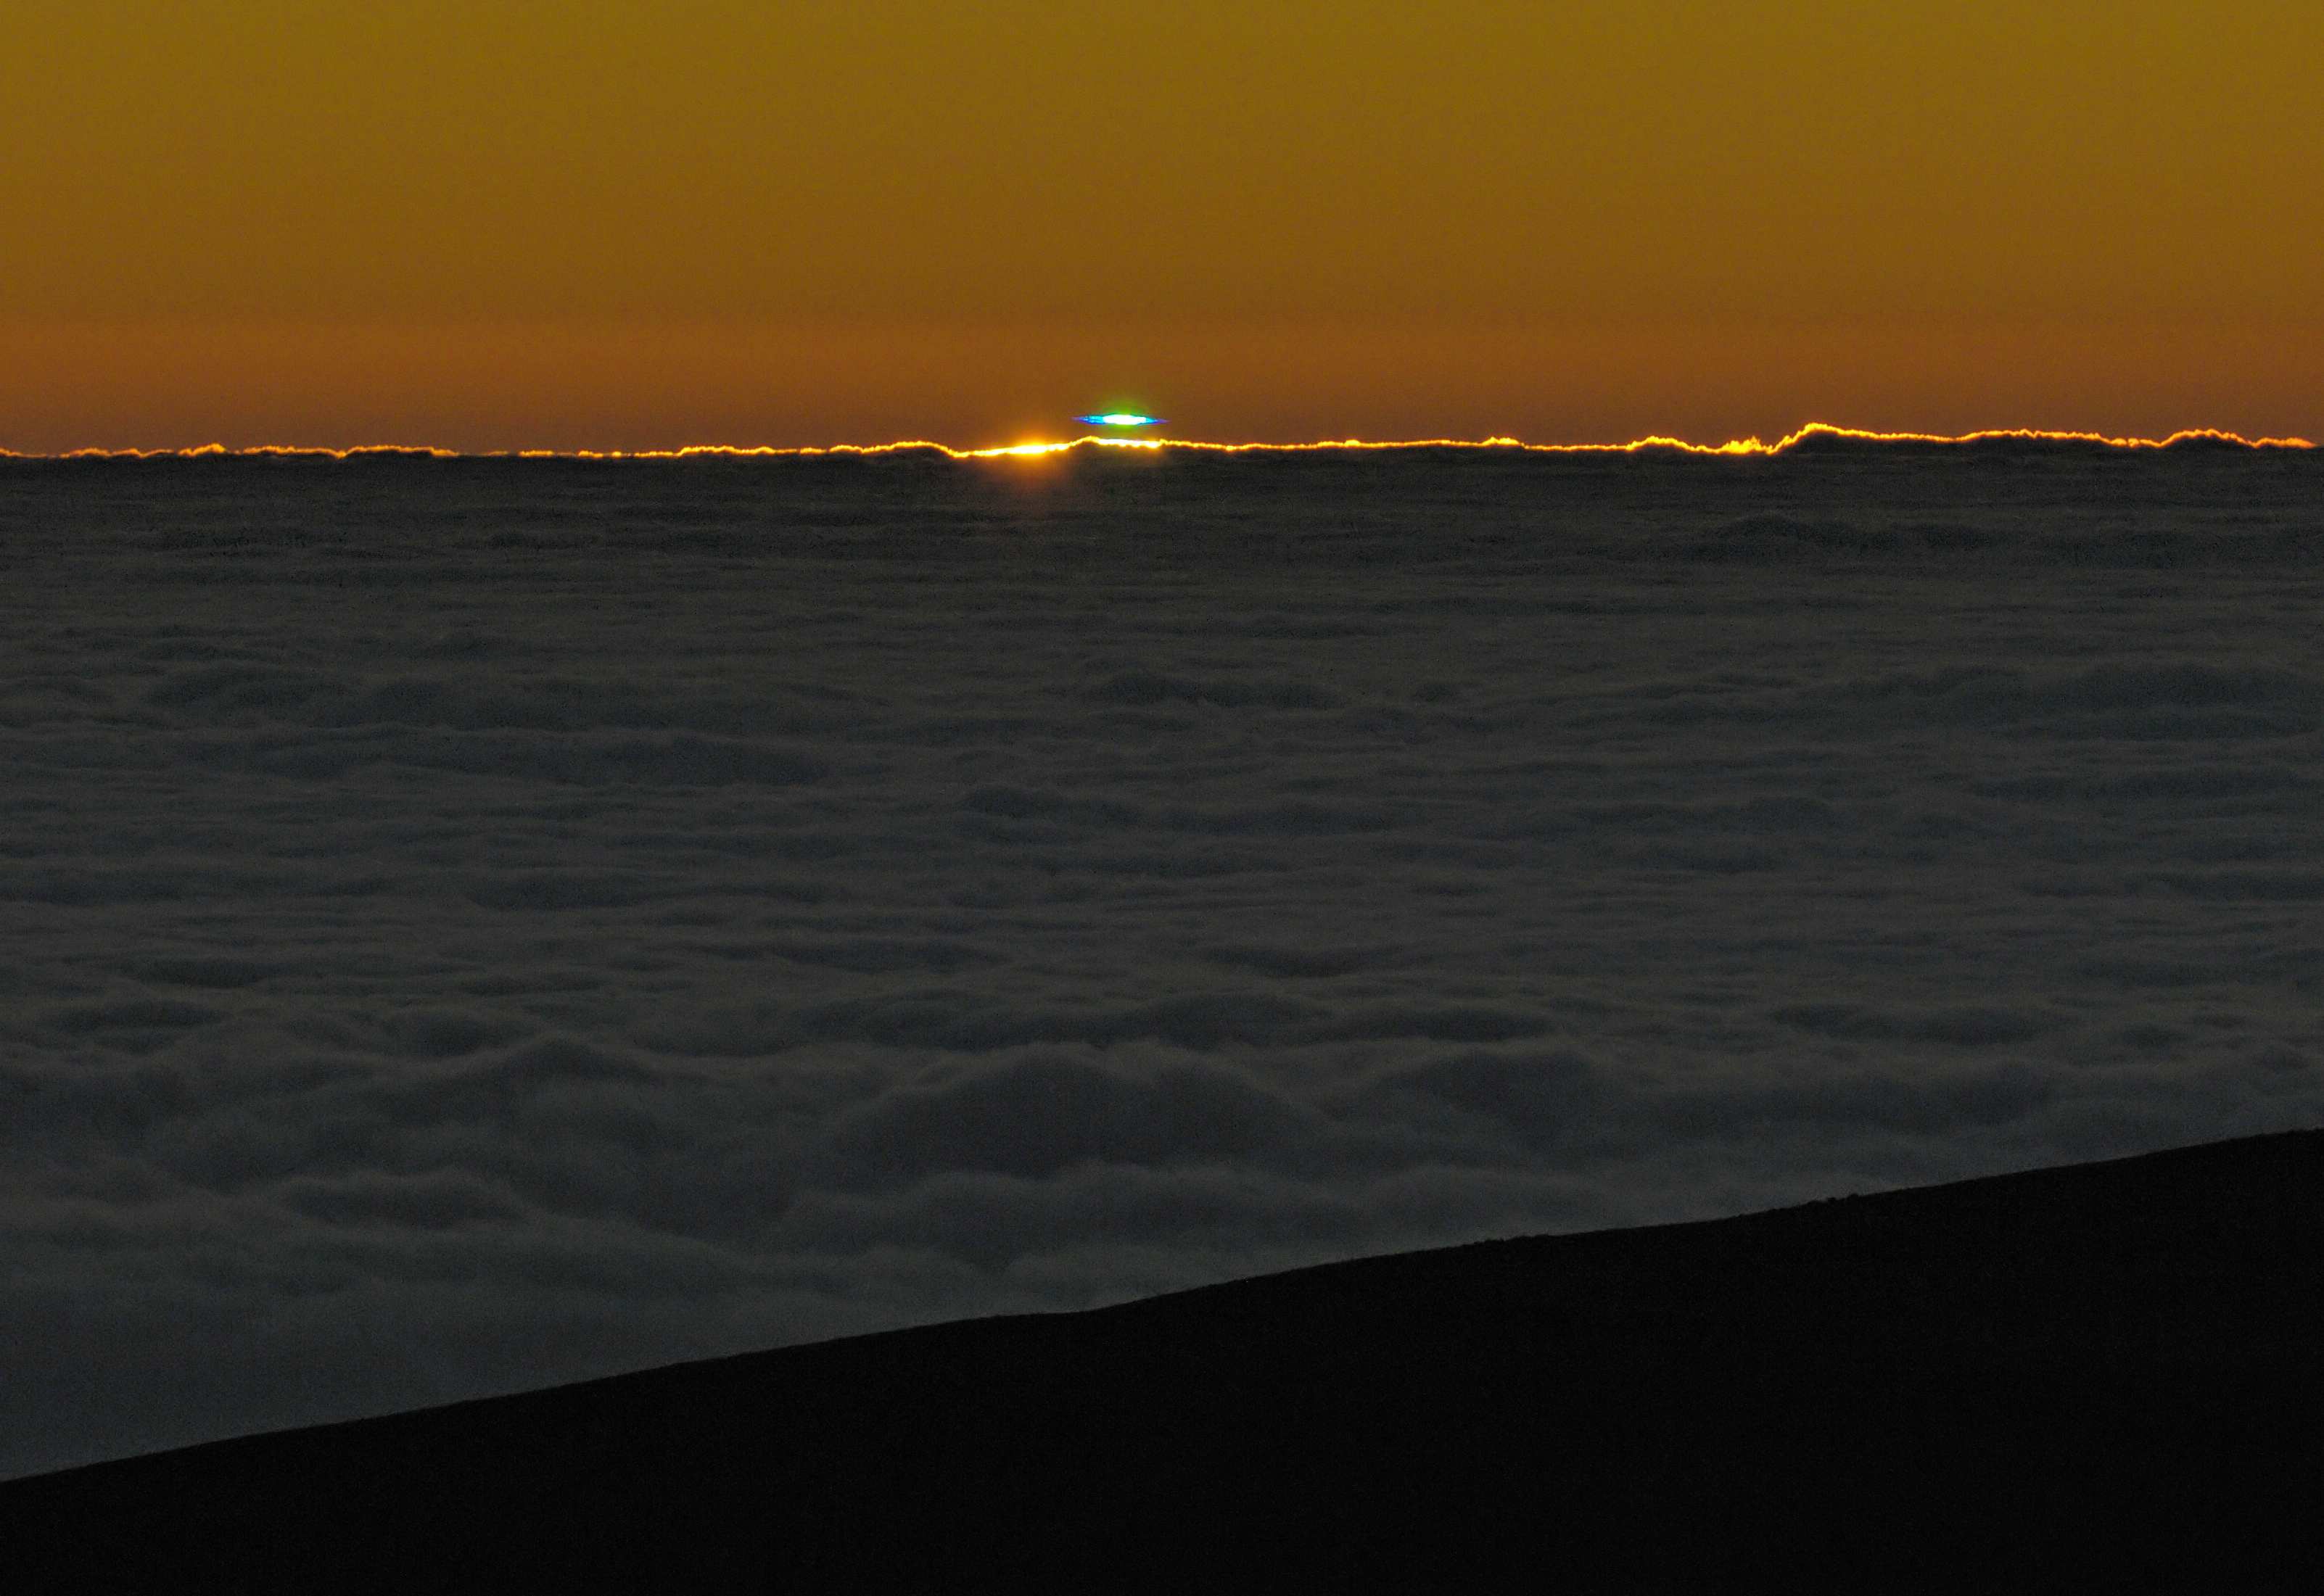

A blue-green flash at Paranal Observatory

The green flash is a rare optical phenomenon due to the refraction produced by the Earth´s atmosphere It is typically observed at sunset or at sunrise and more likely in clear atmosphere, where the light is less scattered by the air. In very exceptional atmospheric conditions, a blue flash can be seen. The event captured in this picture taken from Paranal Observatory, clearly shows a green and a blue component. As usual, the Pacific Ocean, only 12 km away from the observatory, is covered by clouds. Cerro Paranal is a 2600 m high mountain, located in the driest area of the Atacama Desert, in the II Region of Chile. Thanks to its exceptional atmospheric conditions, Cerro Paranal is home of the Very Large Telescope (VLT), the most advanced optical-infrared ground-based astronomical facility in the world.

Credit: G. Hüdepohl (atacamaphoto.com)/ESO